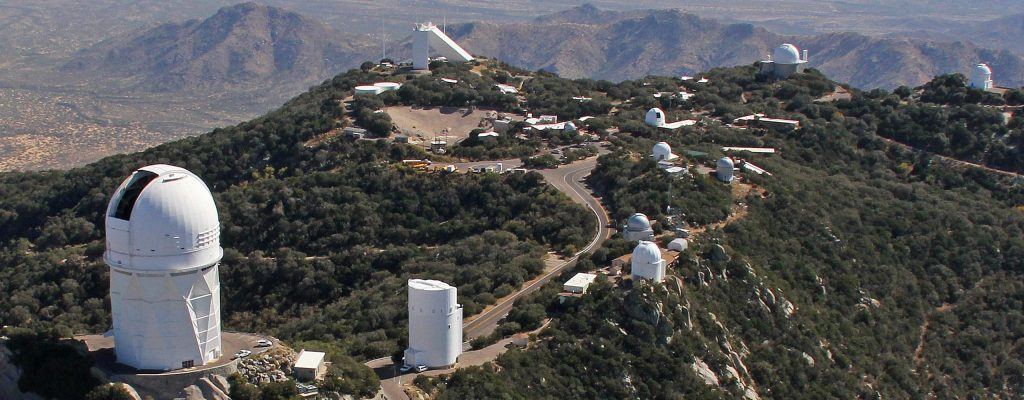

KittPeakAerial

Kitt Peak National Observatory from above.

Credit: NOAO/AURA/NSF